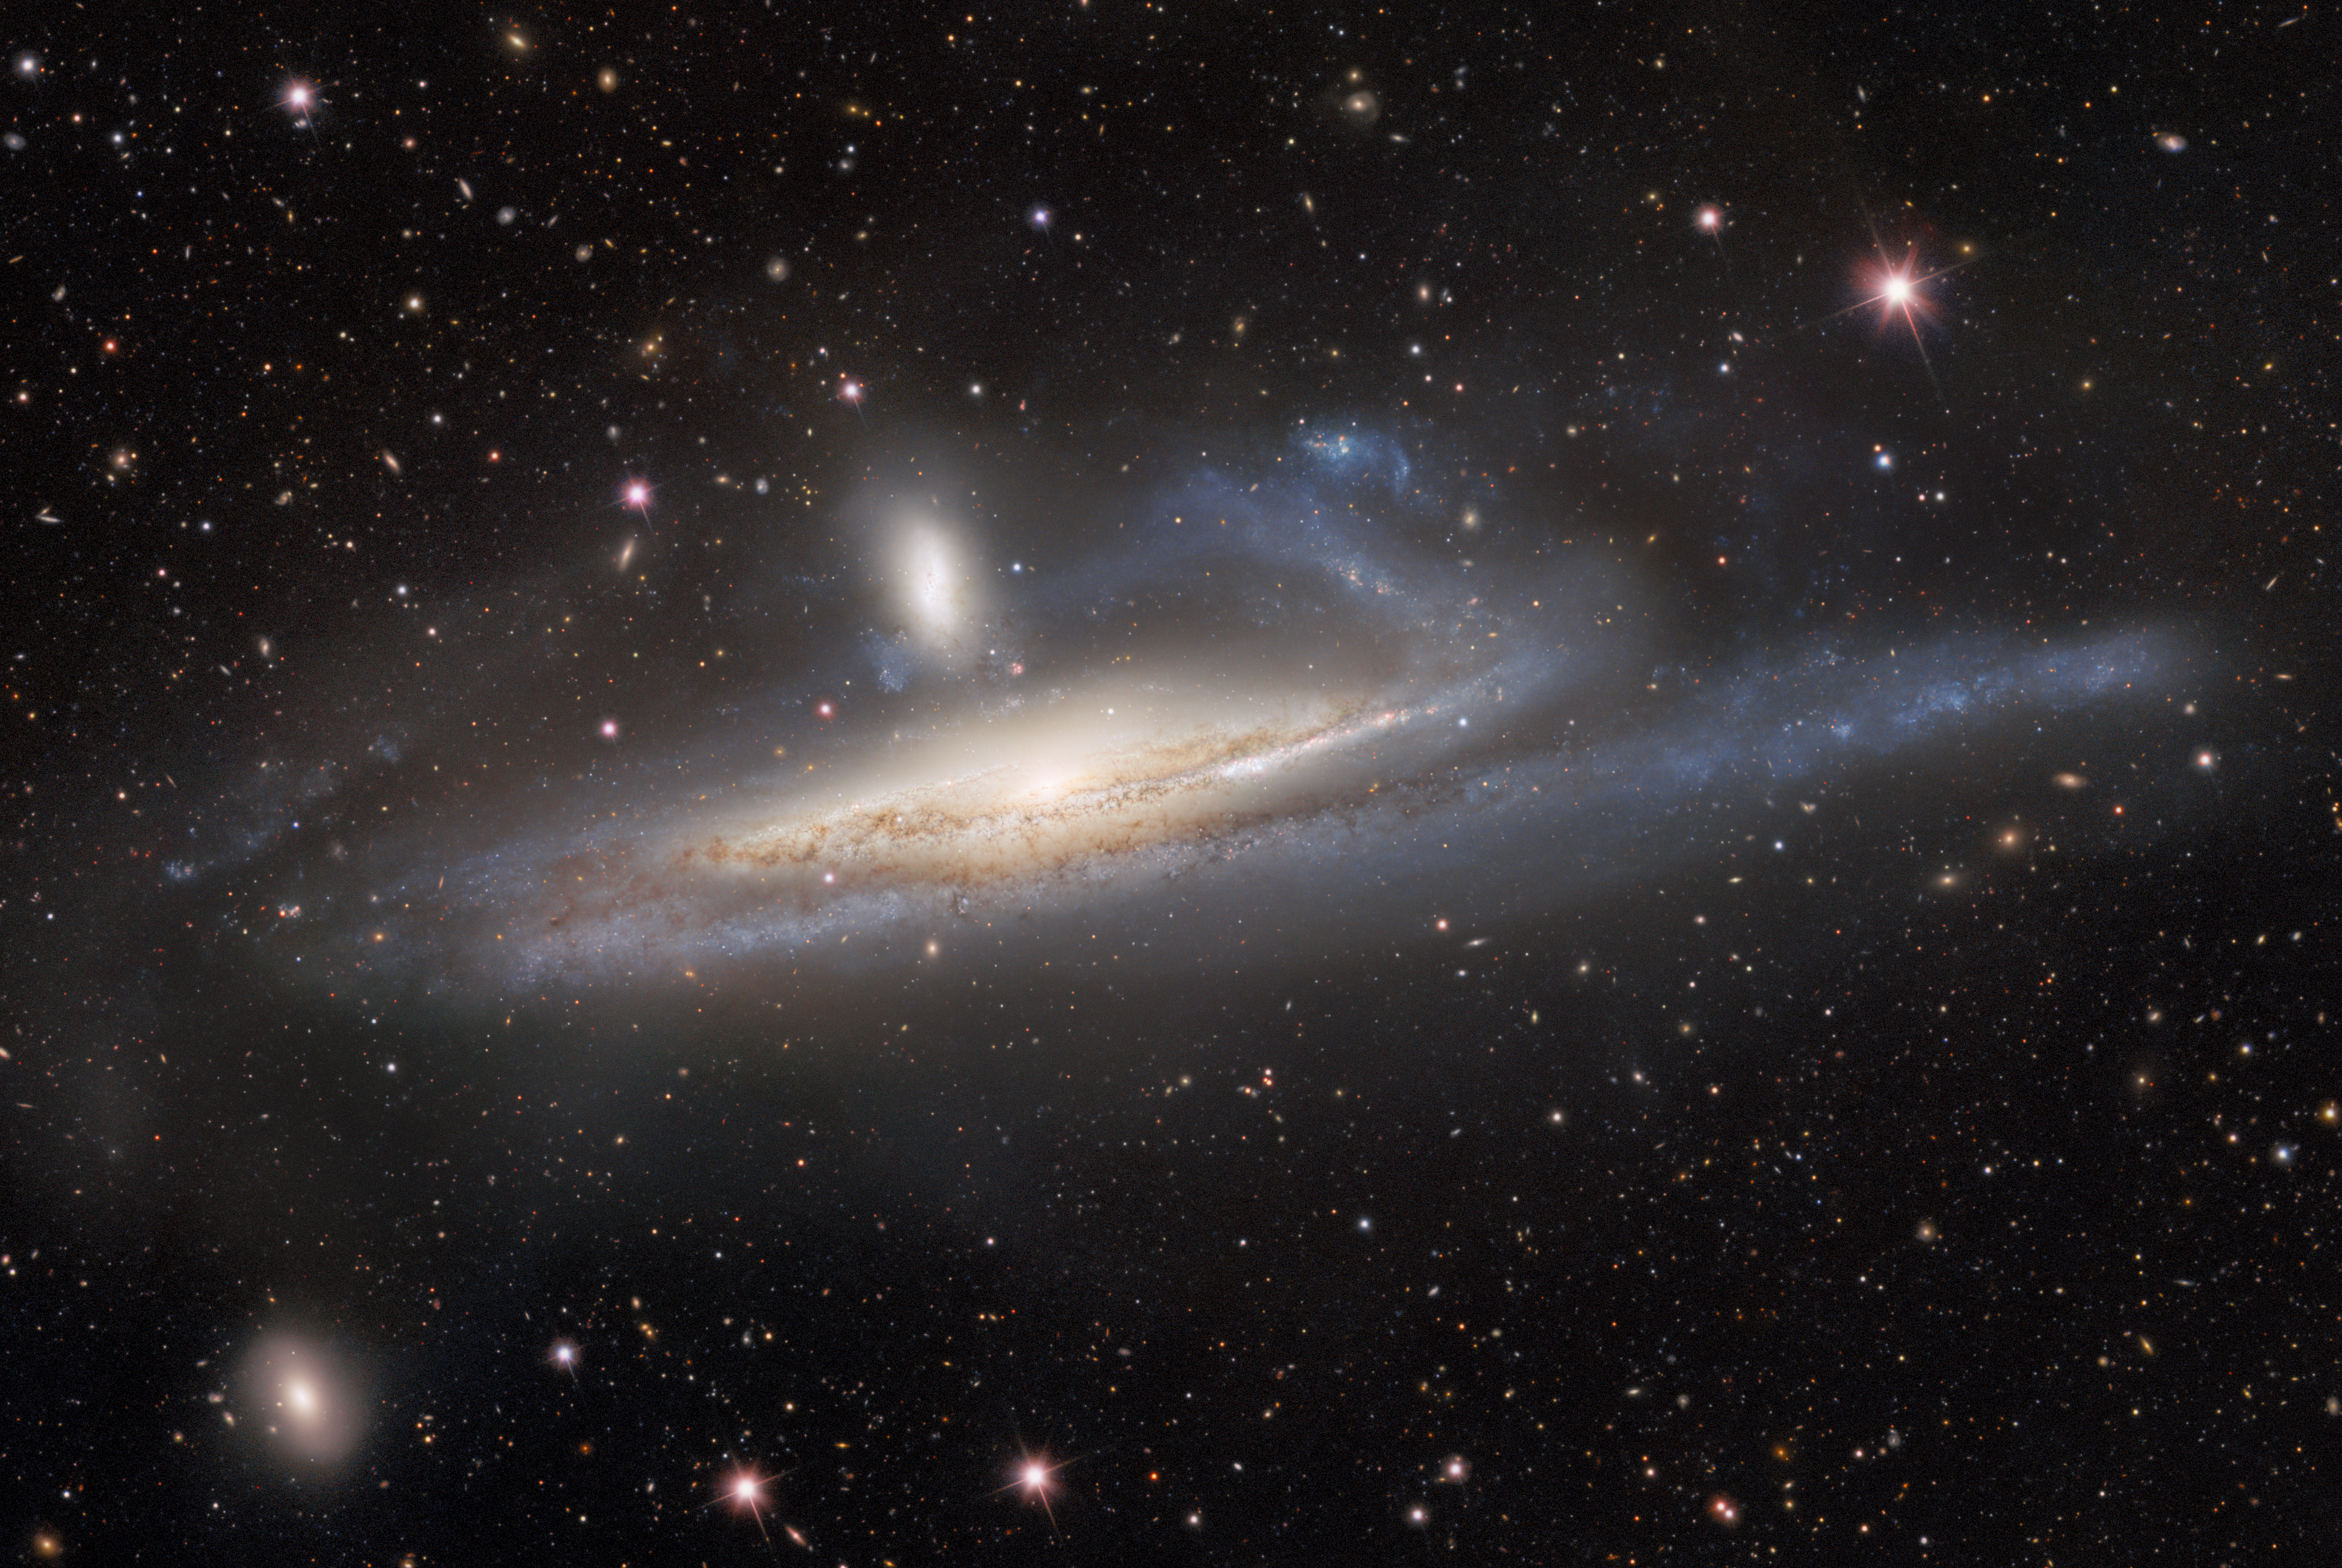

Cropped View of Galaxies in Lopsided Tug of War

The spiral galaxy NGC 1532, also known as Haley’s Coronet, is caught in a lopsided tug of war with its smaller neighbor, the dwarf galaxy NGC 1531. The image — taken by the US Department of Energy’s (DOE) Dark Energy Camera mounted on the National Science Foundation’s (NSF) Víctor M. Blanco 4-meter Telescope at Cerro Tololo Inter-American Observatory in Chile, a Program of NSF NOIRLab — captures the mutual gravitational influences of a massive- and dwarf-galaxy merger.

Credit: CTIO/NOIRLab/DOE/NSF/AURA Image processing: R. Colombari, M. Rodriguez, M. Zamani & D. de Martin (NSF NOIRLab)